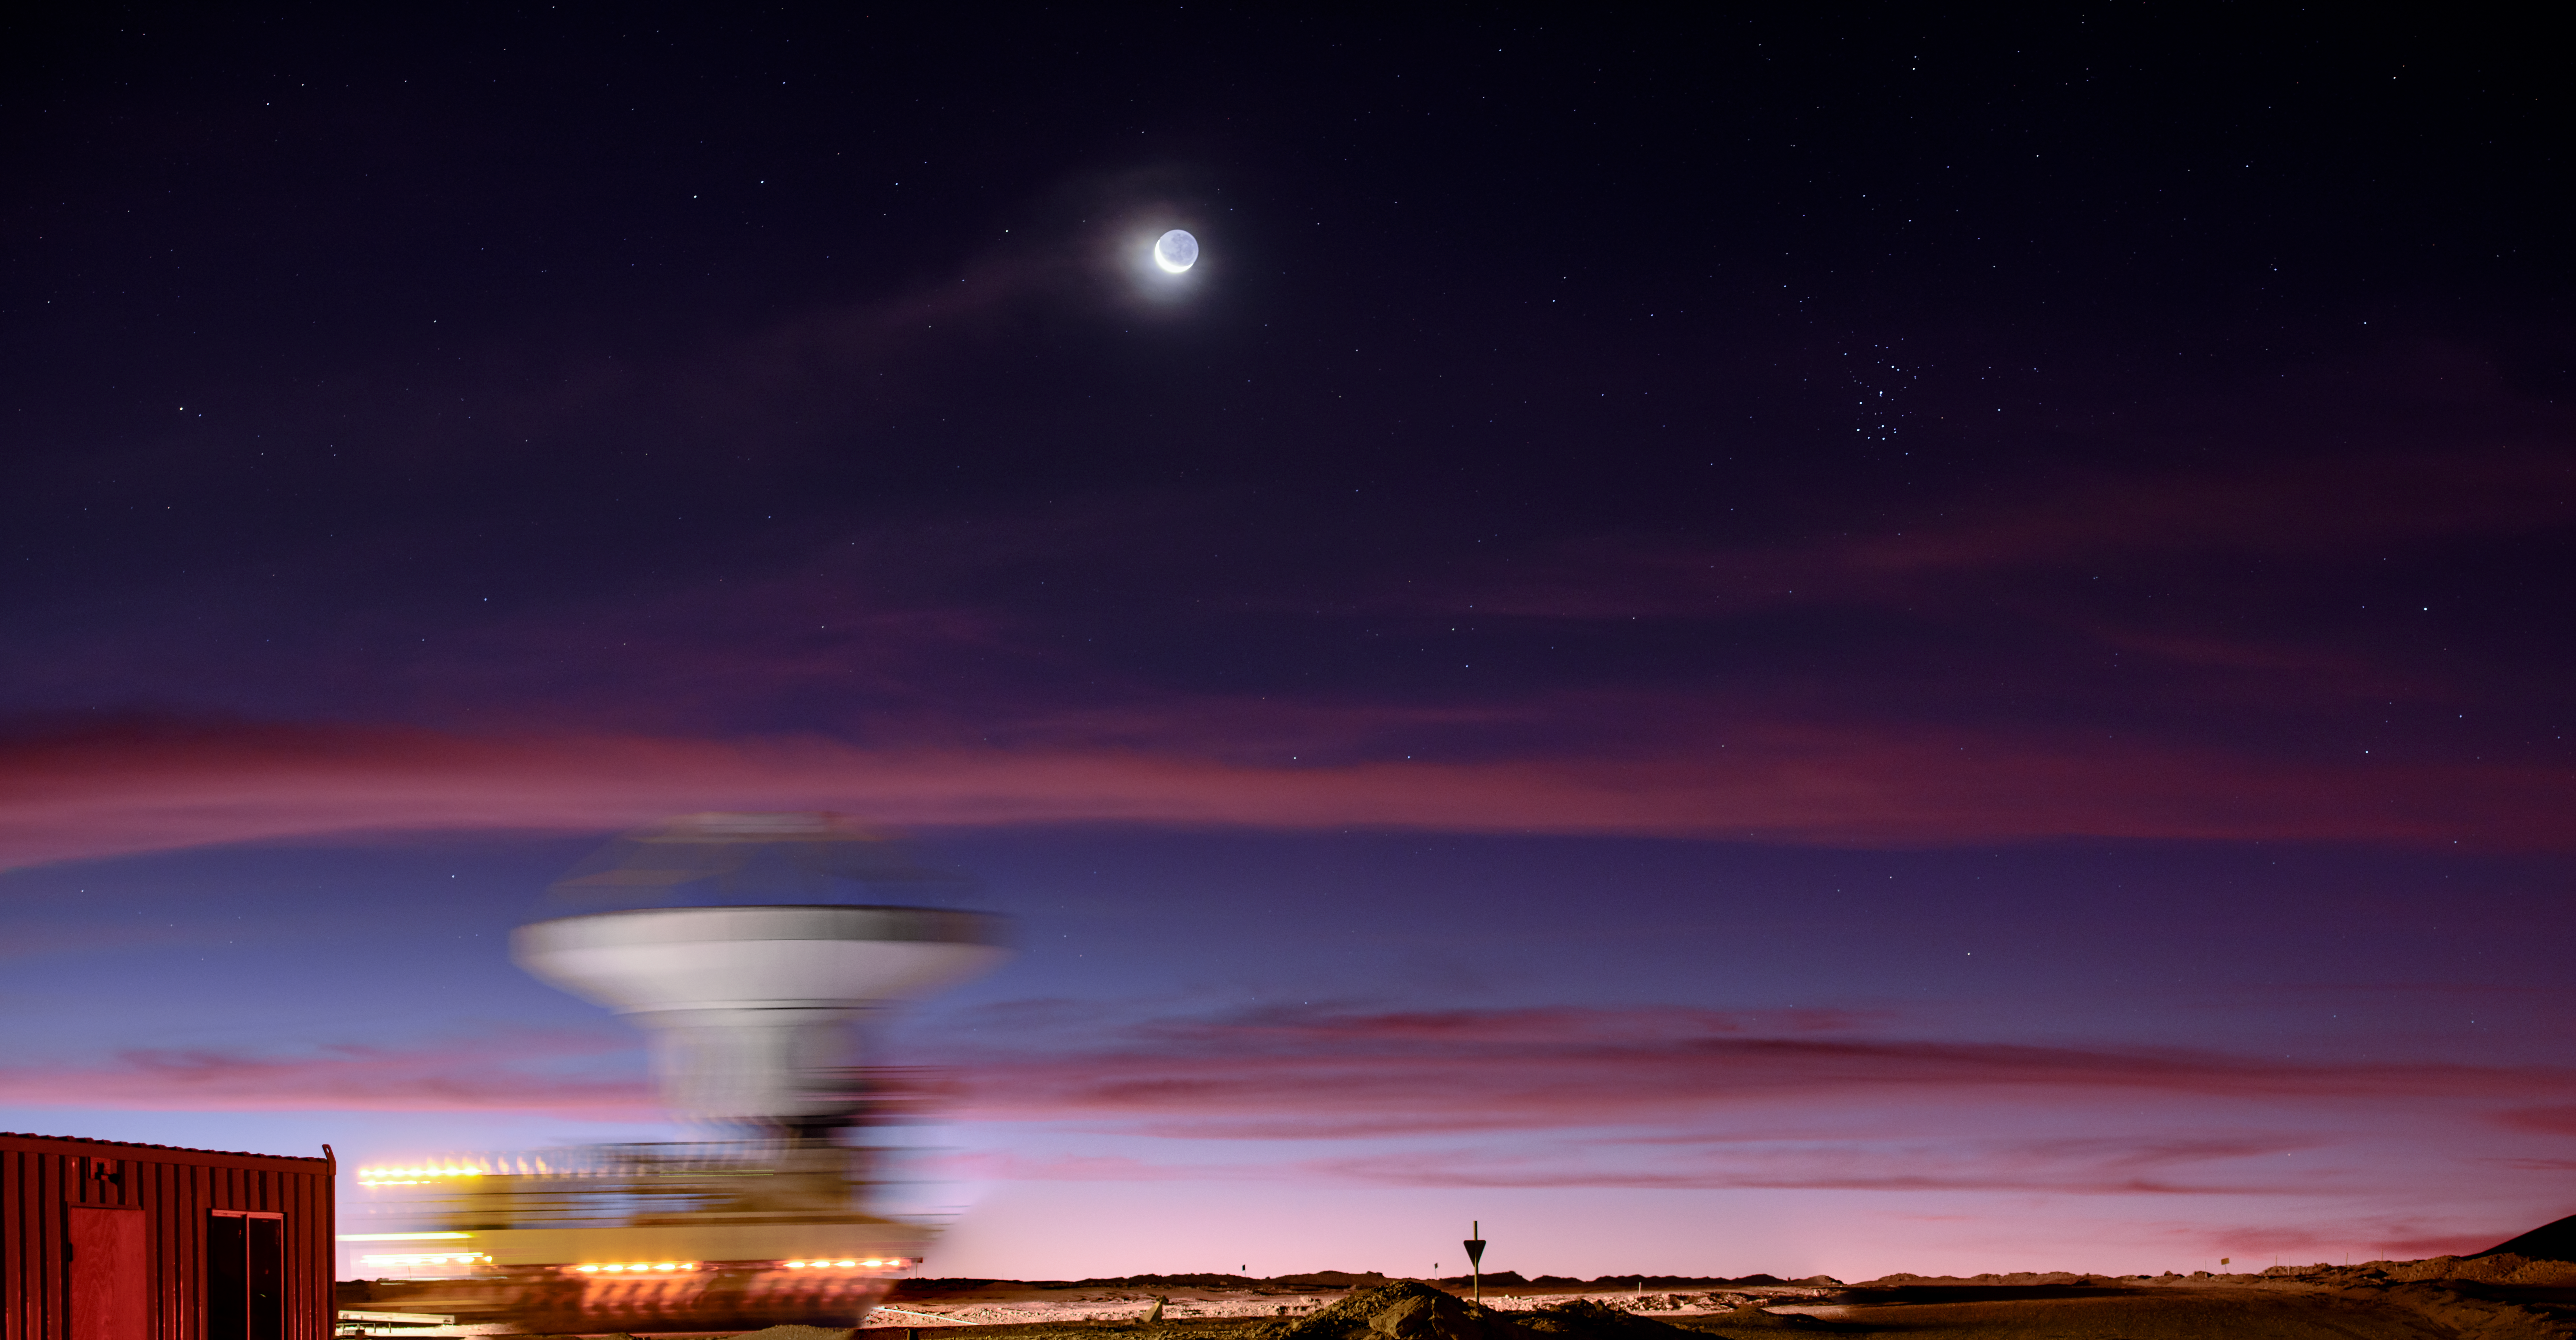

The Cosmos in Motion

The entire Universe is constantly on the move, from individual atoms all the way up to massive galaxy clusters. This is beautifully showcased in an image such as this, taken from the Chajnantor plateau some 5000 metres up in the Chilean Atacama Desert. This extremely arid and remote environment is home to the Atacama Large Millimeter/submillimeter Array (ALMA), the largest telescope array in existence.

The blurred object is a specialised transporter, caught in the act of carefully carrying one of ALMA’s 66 high-precision antennas to a specific position on the plateau. By arranging the antennas in more extended configurations, astronomers can obtain far more highly spatially resolved images (meaning that the image is more detailed), while more compact configurations give better sensitivity for sources which spread over more of the sky.

There’s movement going on above, too. Smooth stretches of cloud sweep across the pristine Chilean sky under the watch of Earth’s constant lunar companion. Given its tranquil, lantern-like appearance, it is easy to forget that the Moon is constantly hurtling round the Earth at breakneck speed. Further out, the visible pinpoints of starlight and the fuzzy shapes of galaxies may seem eternal, but of course they too are constantly moving and interacting. The many clear nights that Chajnantor has to offer provide ALMA with the perfect vantage point from which to see this flurry of cosmic activity.

Credit: ESO/B. Tafreshi